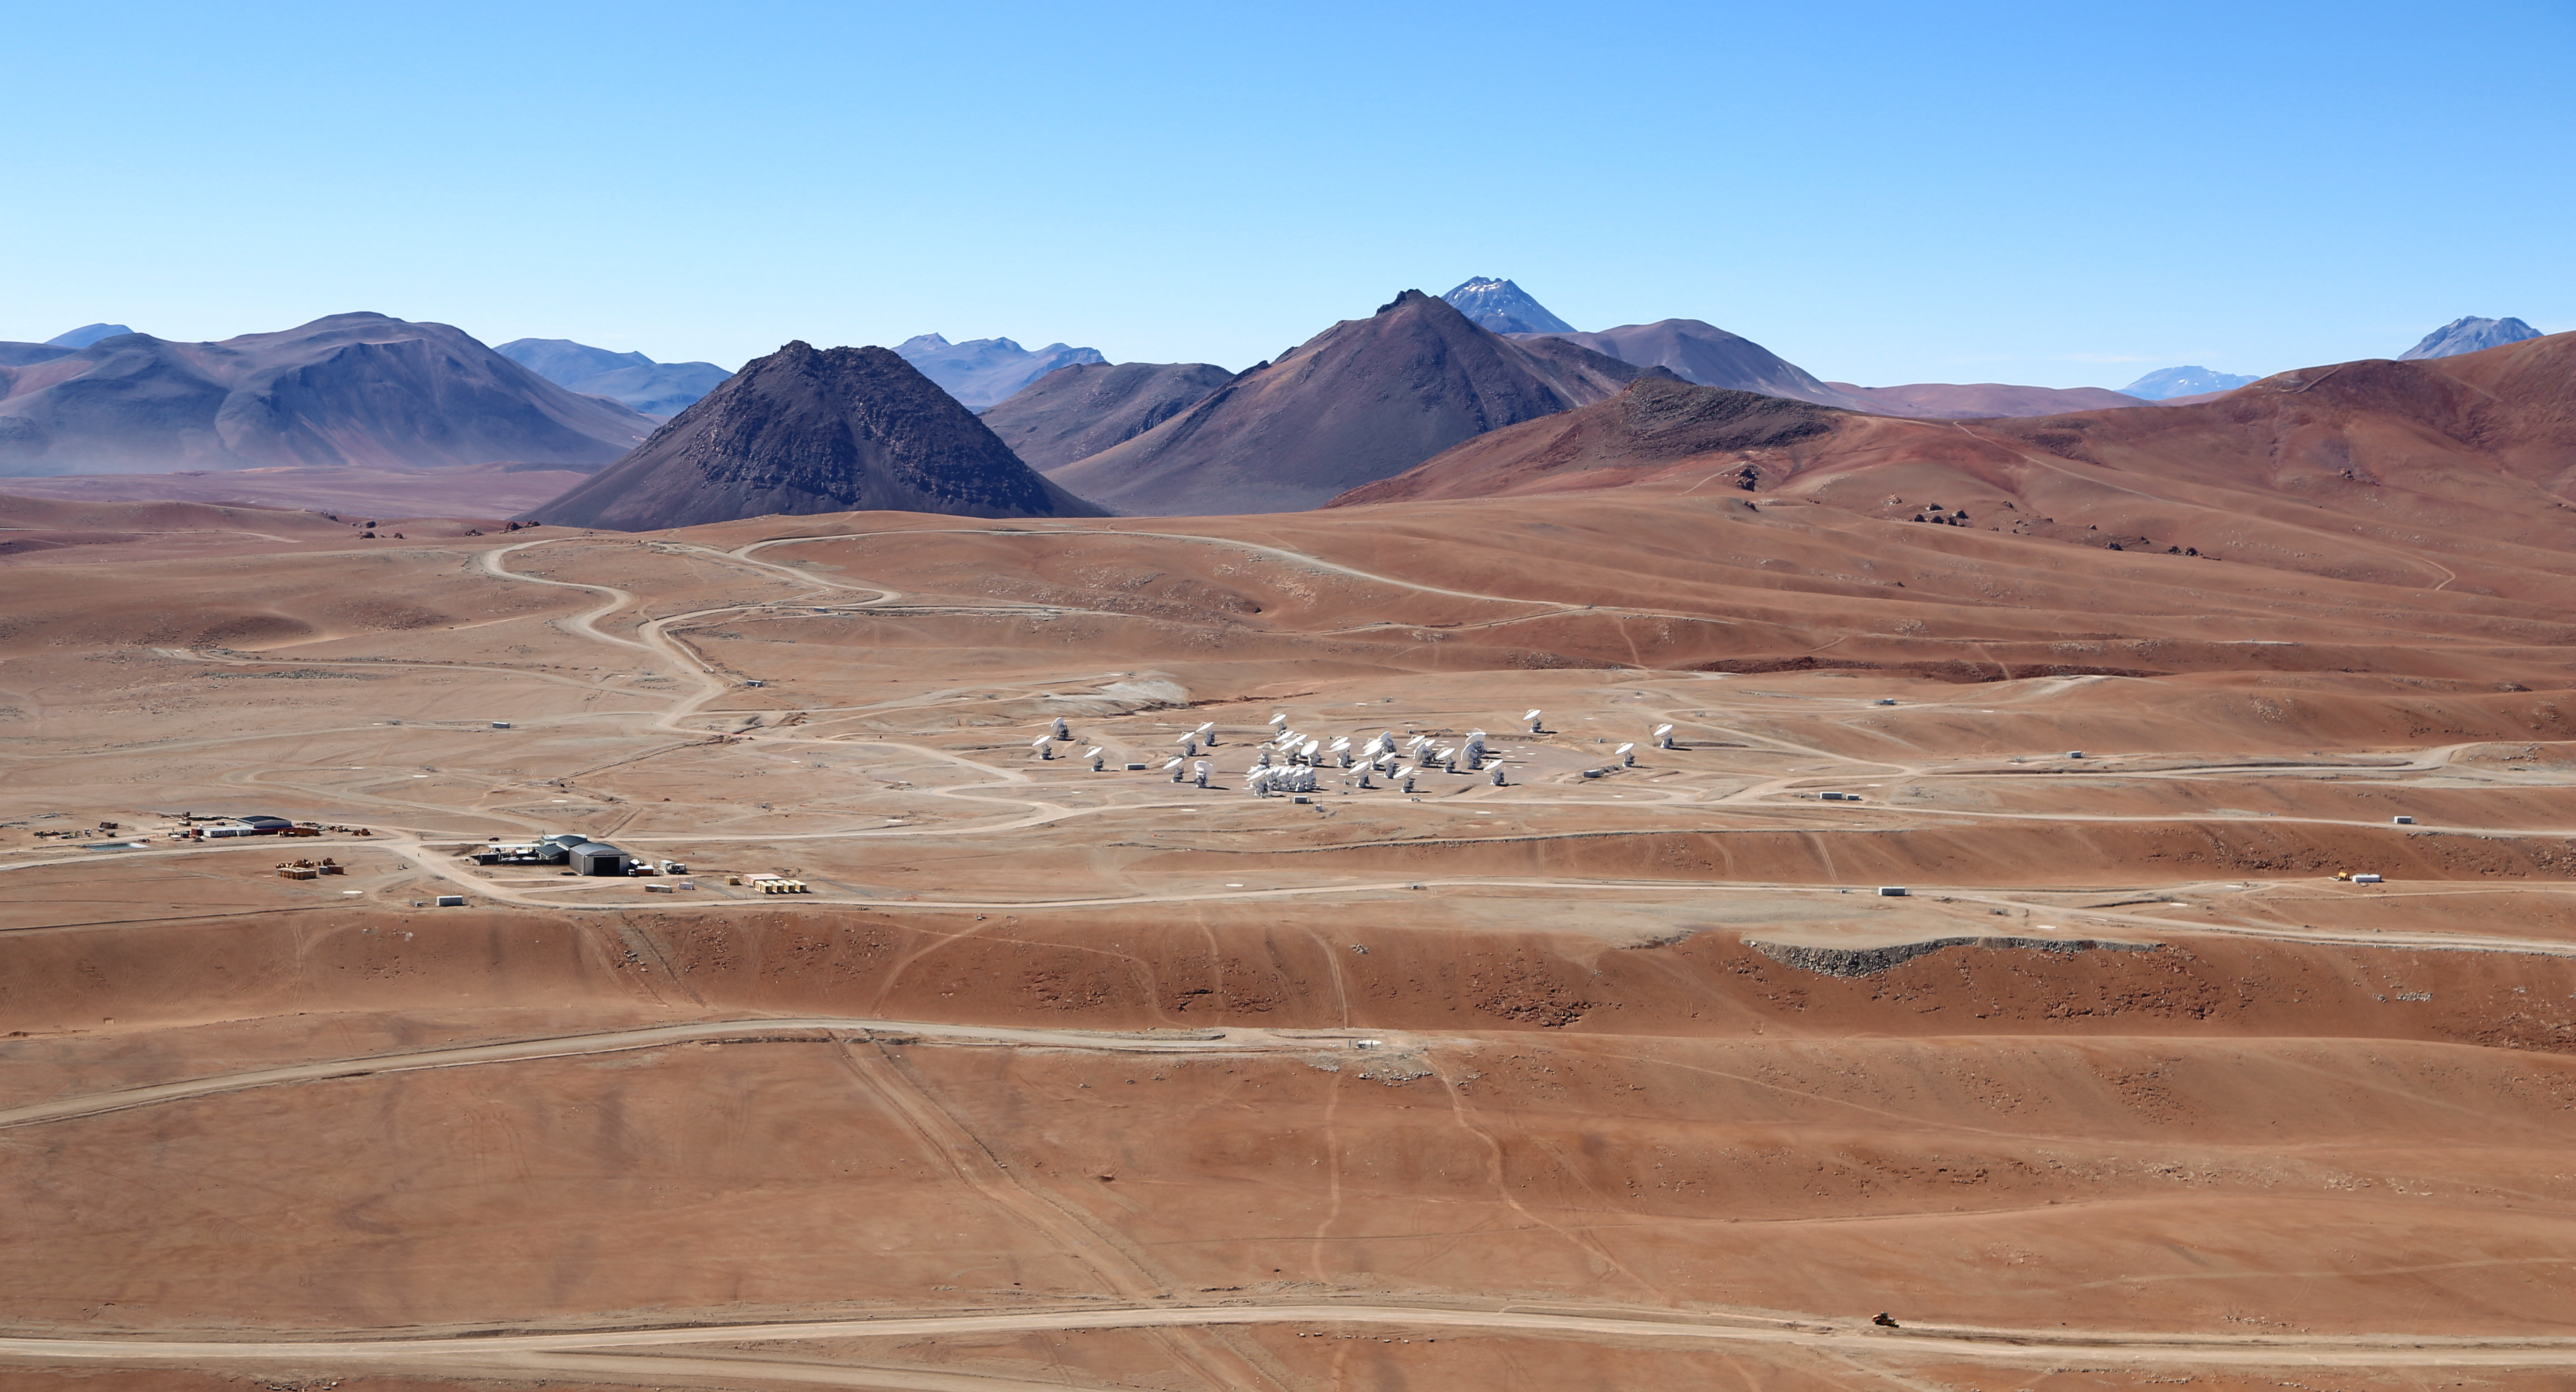

Wings for science fly over ALMA

This beautiful image, taken in December 2012, shows the array of antennas of the Atacama Large Millimeter/submillimeter Array (ALMA) [1], the largest astronomy project in existence, located at the Chajnantor Plateau in the Chilean Andes. The large antennas are 12 metres in diameter, and the smaller ones, gathered together in the middle of the image, form the ALMA Compact Array (ACA), which is made up of 12 antennas with a diameter of 7 metres. When the array is completed, there will be a total of 66 antennas.

ESO has initiated an outreach partnership with the ORA Wings for Science project, a non-profit organisation which offers aerial support to public research while on a year-long journey around the world. The two crew members of the Wings for Science Project, Clémentine Bacri and Adrien Normier, fly a special environmentally friendly ultralight [2] to help out scientists by providing aerial capabilities ranging from air sampling to archaeology, biodiversity observation and 3D terrain modelling.

The short movies and amazing pictures that are produced during the flights are used for educational purposes and for promoting local research. Their circumnavigation started in June 2012 and will finish in June 2013 with a landing at the Paris Air Show.

Notes
[1] The Atacama Large Millimeter/submillimeter Array (ALMA), an international astronomy facility, is a partnership of Europe, North America and East Asia in cooperation with the Republic of Chile. ALMA is funded in Europe by the European Southern Observatory (ESO), in North America by the U.S. National Science Foundation (NSF) in cooperation with the National Research Council of Canada (NRC) and the National Science Council of Taiwan (NSC) and in East Asia by the National Institutes of Natural Sciences (NINS) of Japan in cooperation with the Academia Sinica (AS) in Taiwan. ALMA construction and operations are led on behalf of Europe by ESO, on behalf of North America by the National Radio Astronomy Observatory (NRAO), which is managed by Associated Universities, Inc. (AUI) and on behalf of East Asia by the National Astronomical Observatory of Japan (NAOJ). The Joint ALMA Observatory (JAO) provides the unified leadership and management of the construction, commissioning and operation of ALMA.

[2] The ultralight aircraft is a NASA-award winning Pipistrel Virus SW 80 using only 7 litres of fuel per 100 kilometres — less than most cars.

Credit: Clem & Adri Bacri-Normier (wingsforscience.com)/ESO